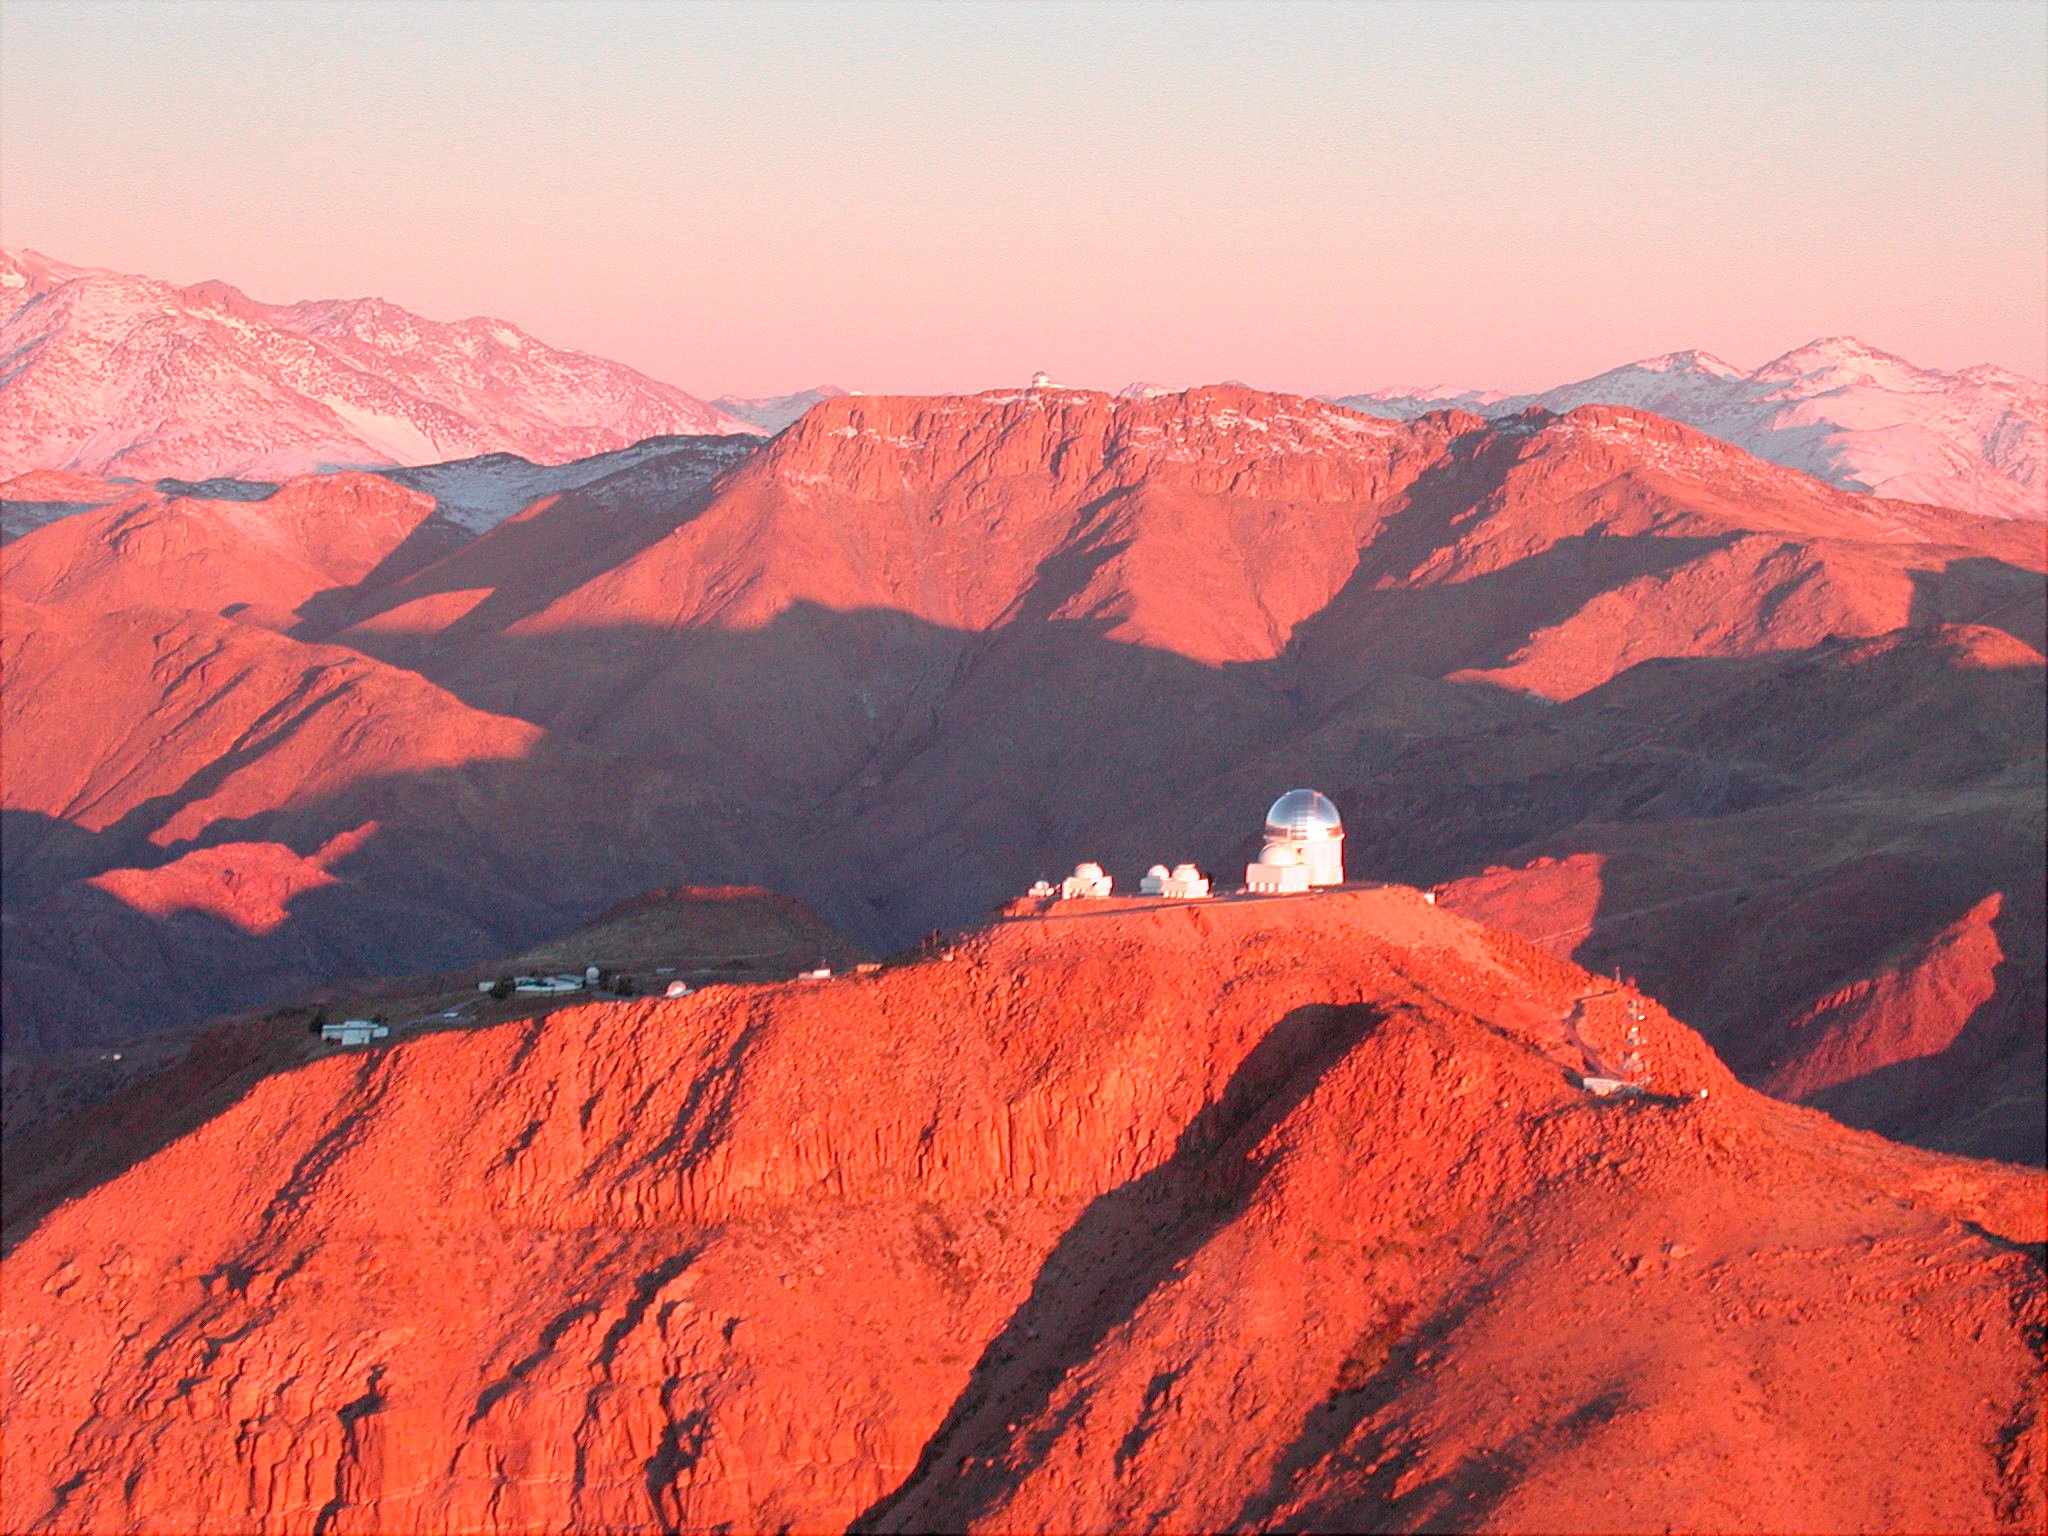

Chilean Astronomical Site Becomes World’s First International Dark Sky Sanctuary

View of the Gabriela Mistral Dark Sky Sanctuary by day

Credit: NOAO/AURA/NSF